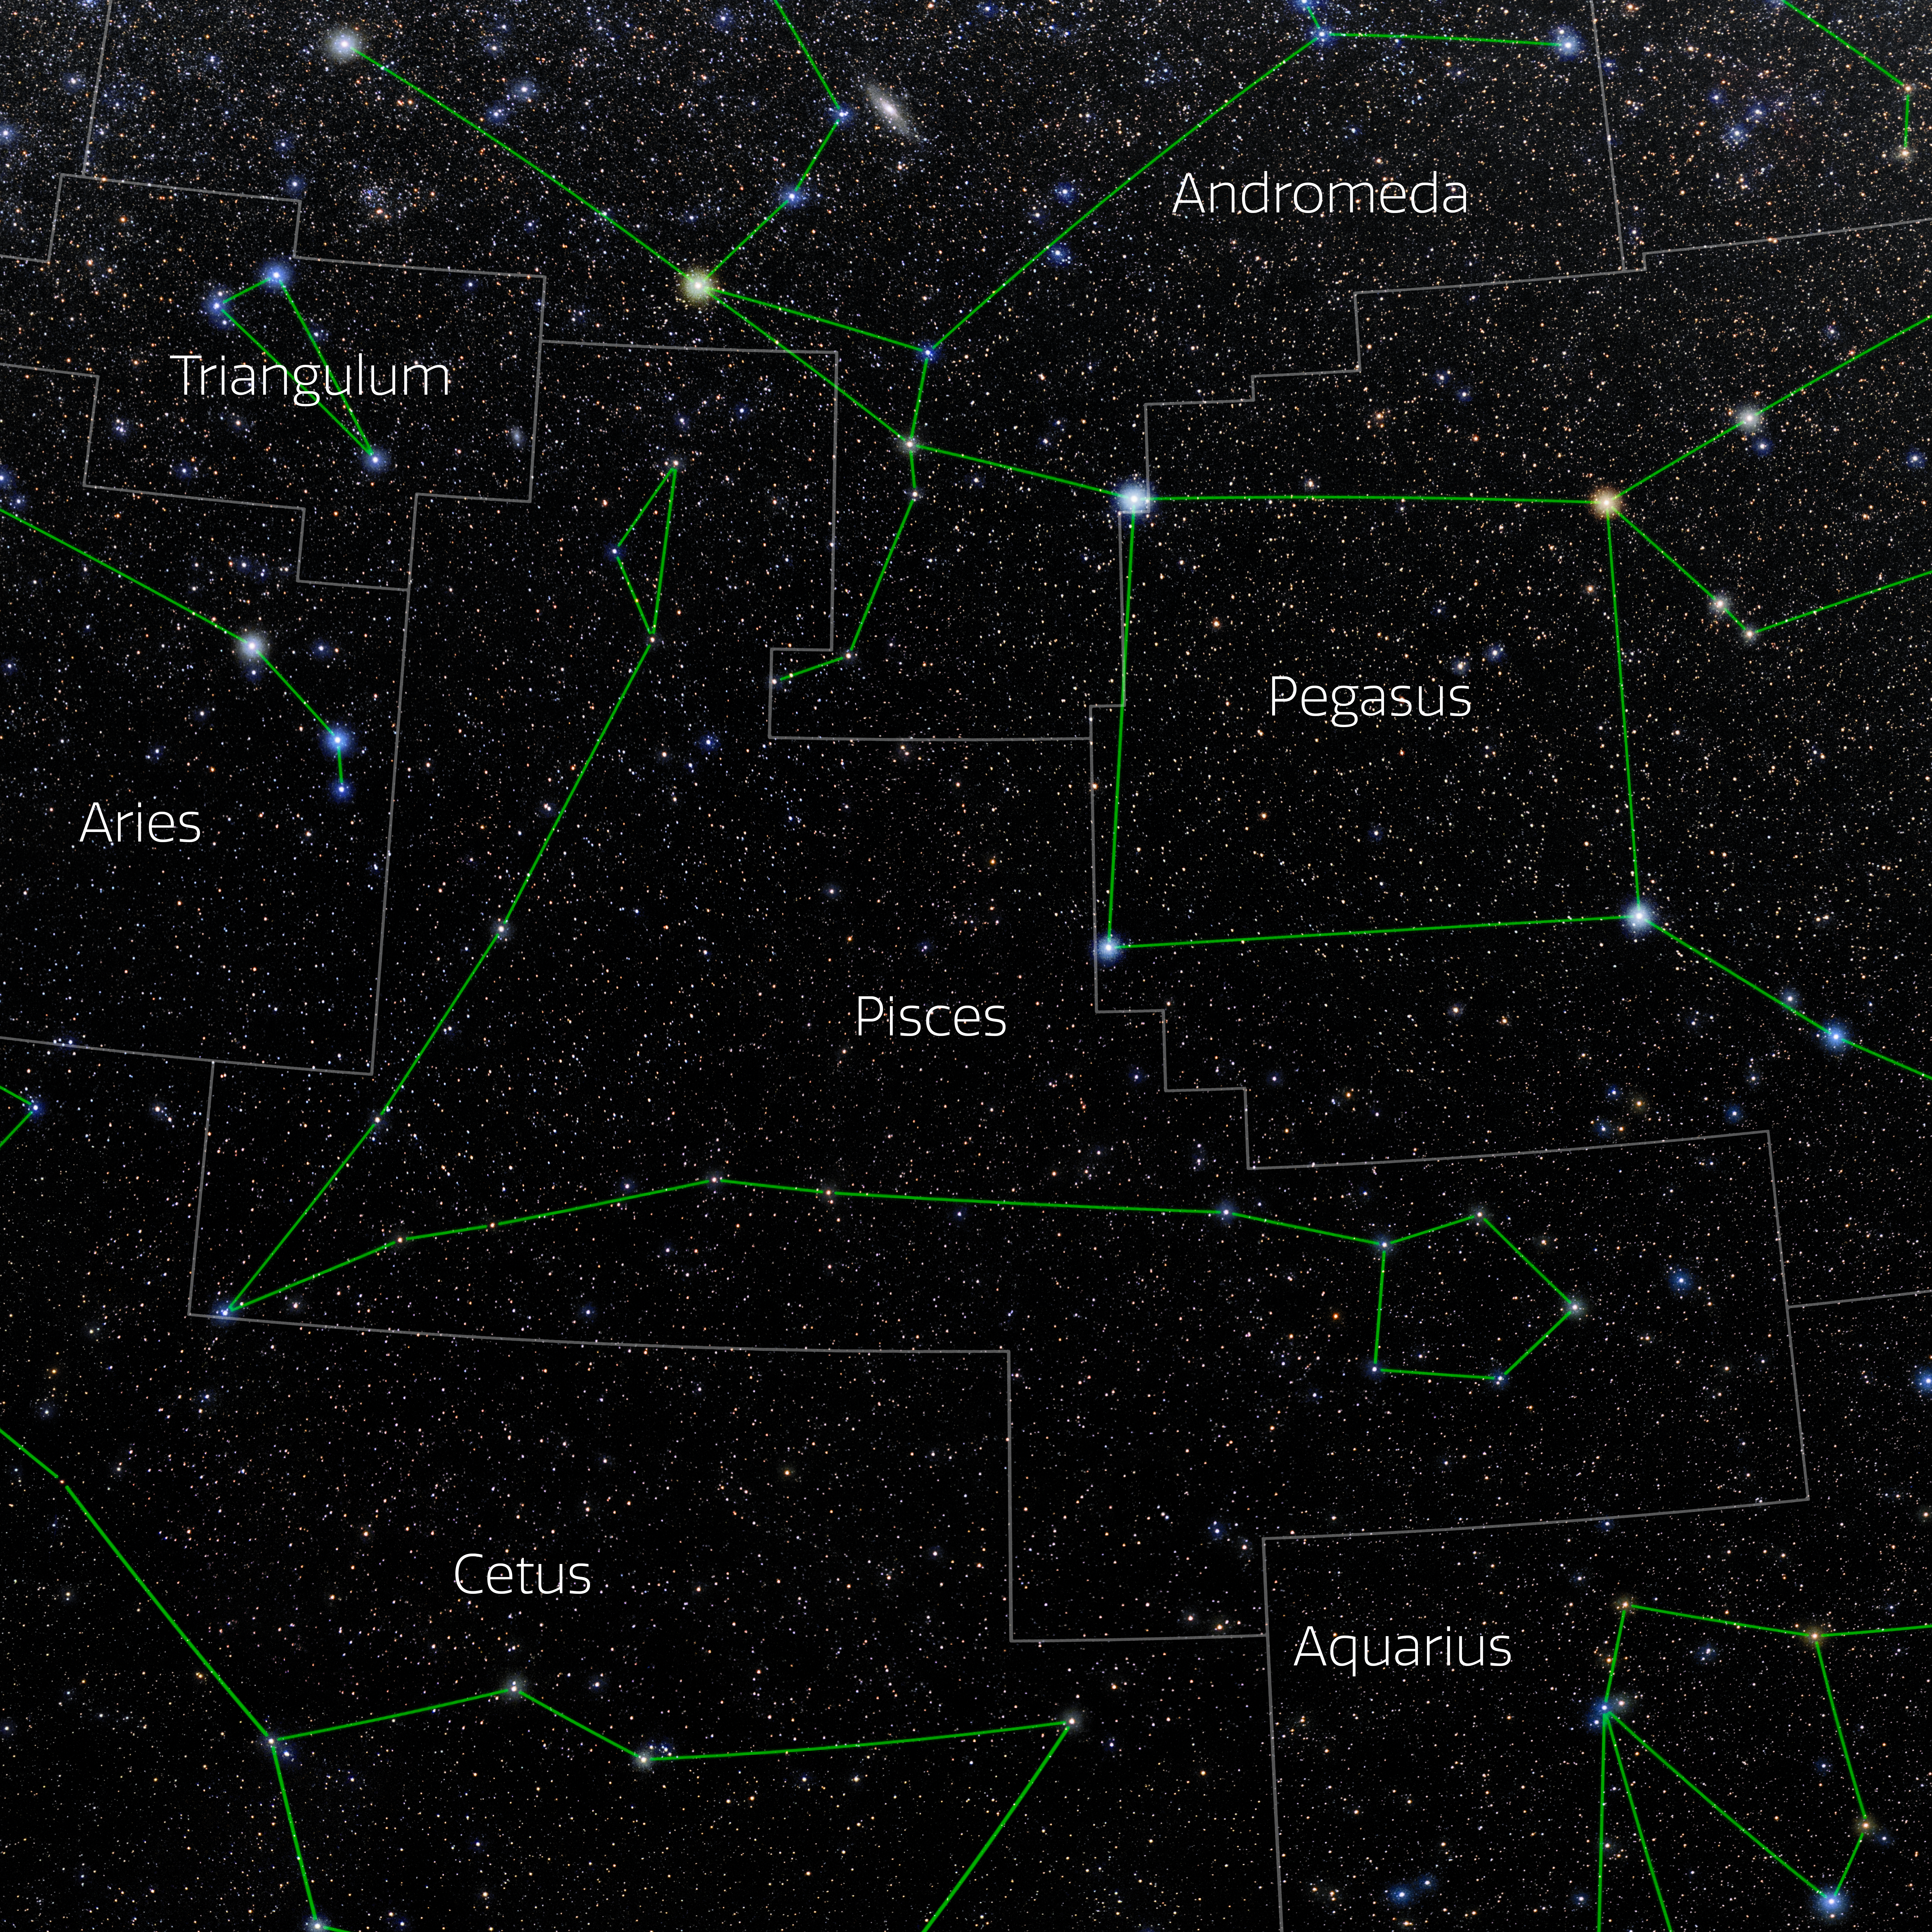

Pisces (Annotated)

Photo of the constellation Pisces with annotations from IAU and Sky & Telescope. Here is the non-annotated version.

Credit: E. Slawik/NOIRLab/NSF/AURA/M. Zamani